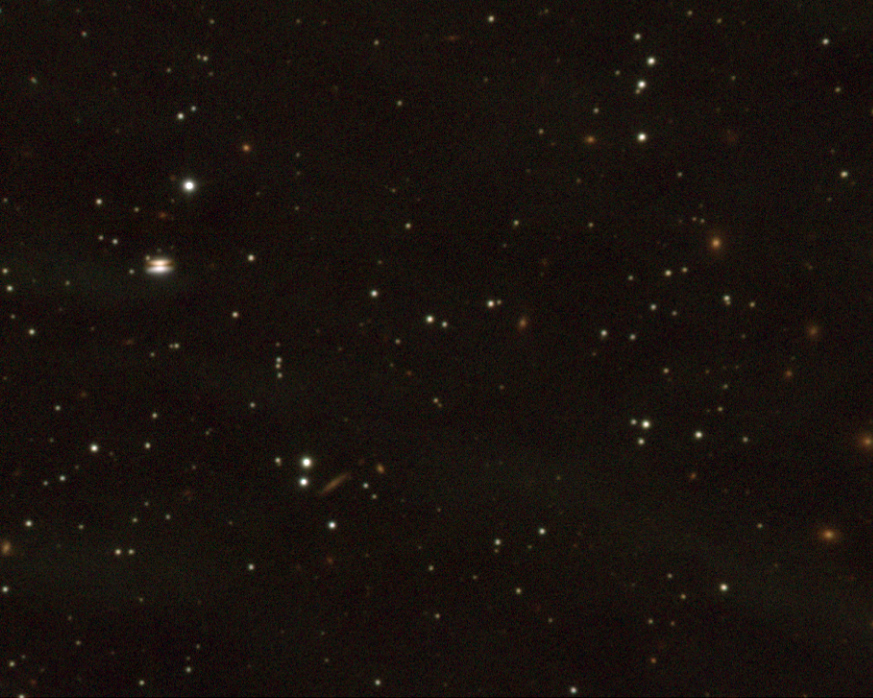

Sky field in Ophiuchus

The image shows the a new stellar system, as imaged with the ISAAC multi-mode instrument on the 8.2-m VLT ANTU telescope at Paranal during the follow-up observations. The circumstellar disk is well visible in the left part of the field as a shadow in front of the nebula. Many background galaxies are visible in this deep image and one edge-on galaxy is seen visible close to the image centre.

The image is based on the combination of three 10-min exposures in the mentioned infrared filters, obtained with the ISAAC instrument on the 8.2-m VLT ANTU telescope. The field measures 2.1 x 1.6 arcmin2. The seeing was 0.4 arcsec and the pixel size is 0.148 arcsec.

Credit: ESO